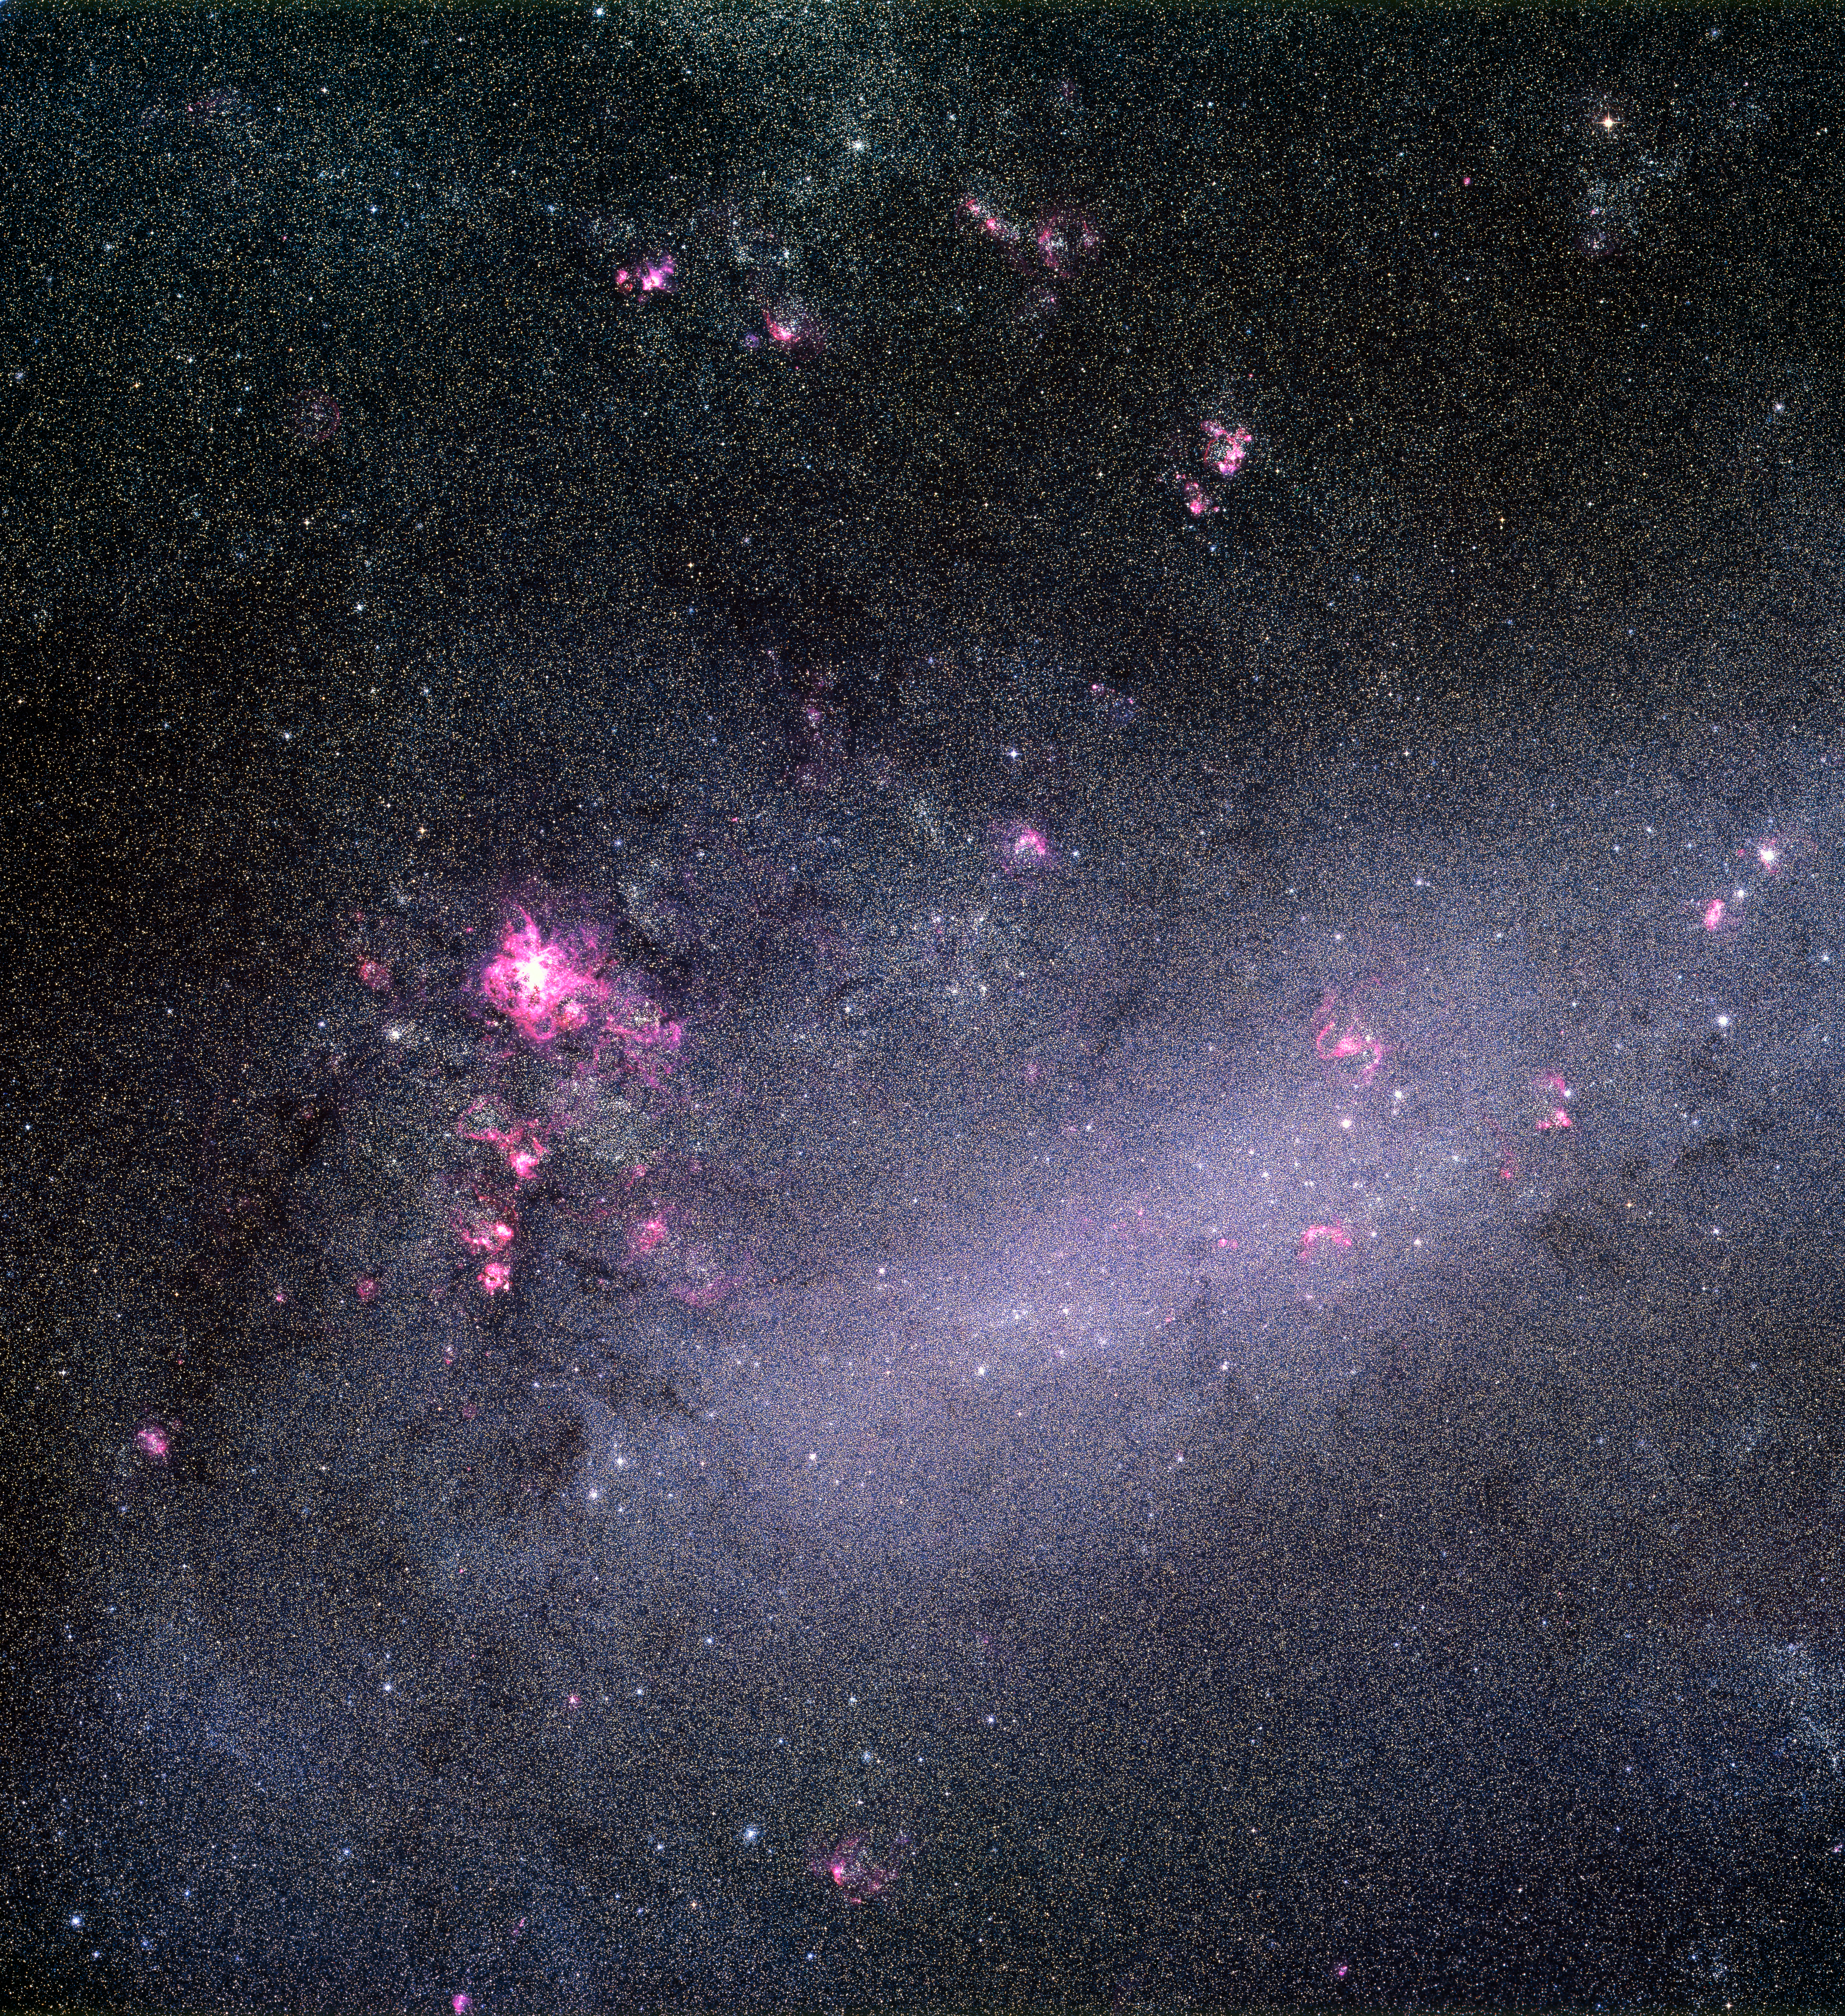

LMC snapped by the ESO 1-metre Schmidt telescope

Astronomers used the ESO 1-metre Schmidt telescope to capture this image of the nearby Large Magellanic Cloud (LMC) galaxy in 1986.

Credit: ESO